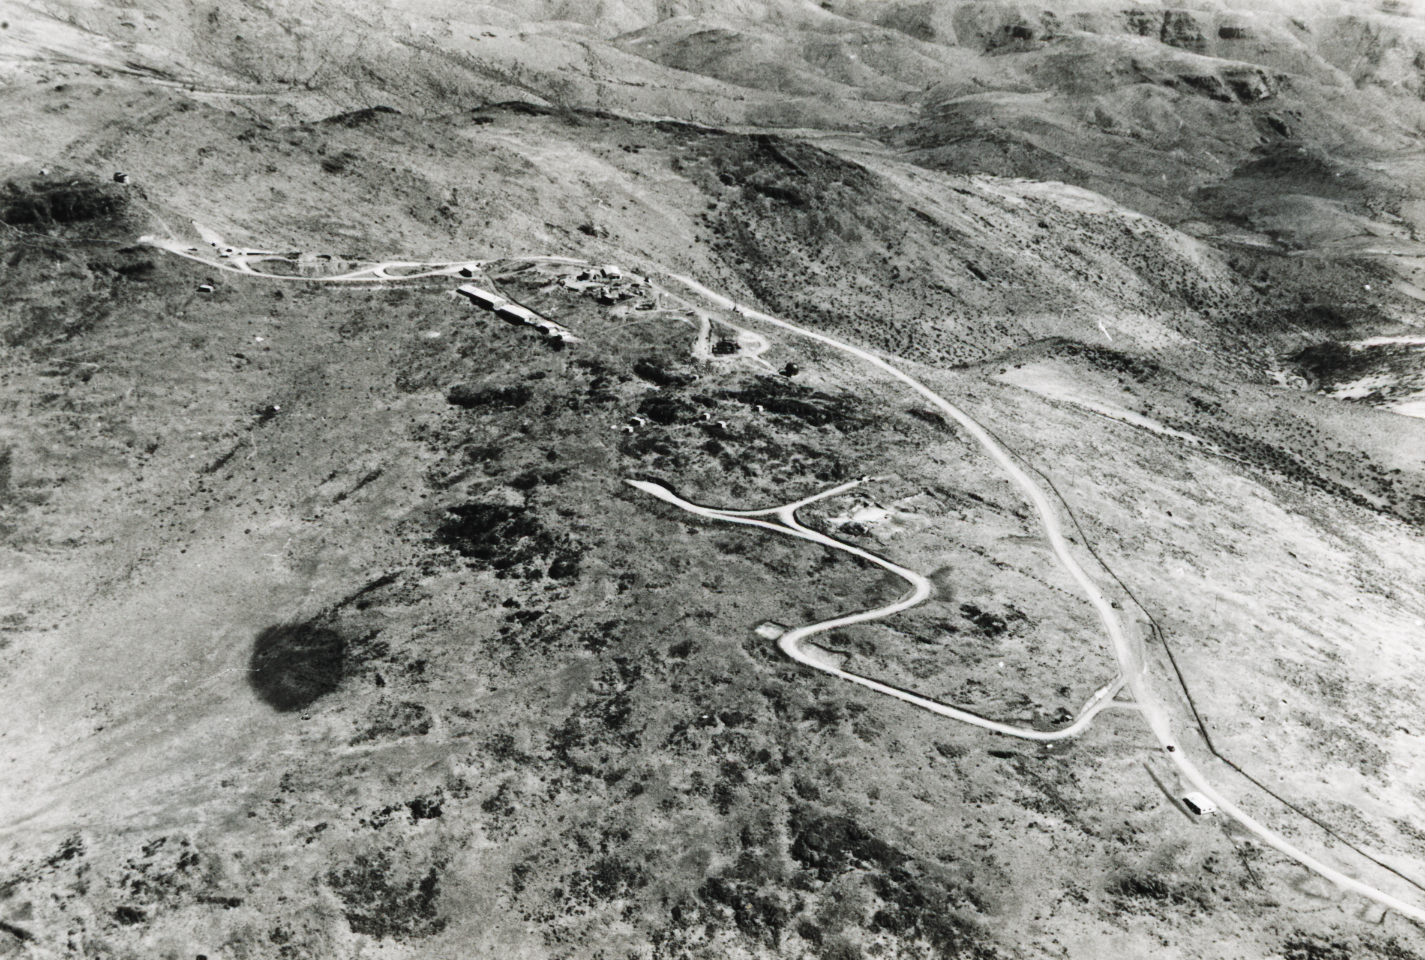

Looking toward future New Technology Telescope site

Aerial view of the La Silla Observatory, 1966. View along the ridge from future New Technology Telescope site at left, towards the hotel area in the foreground.

Credit: ESO/R. Holder